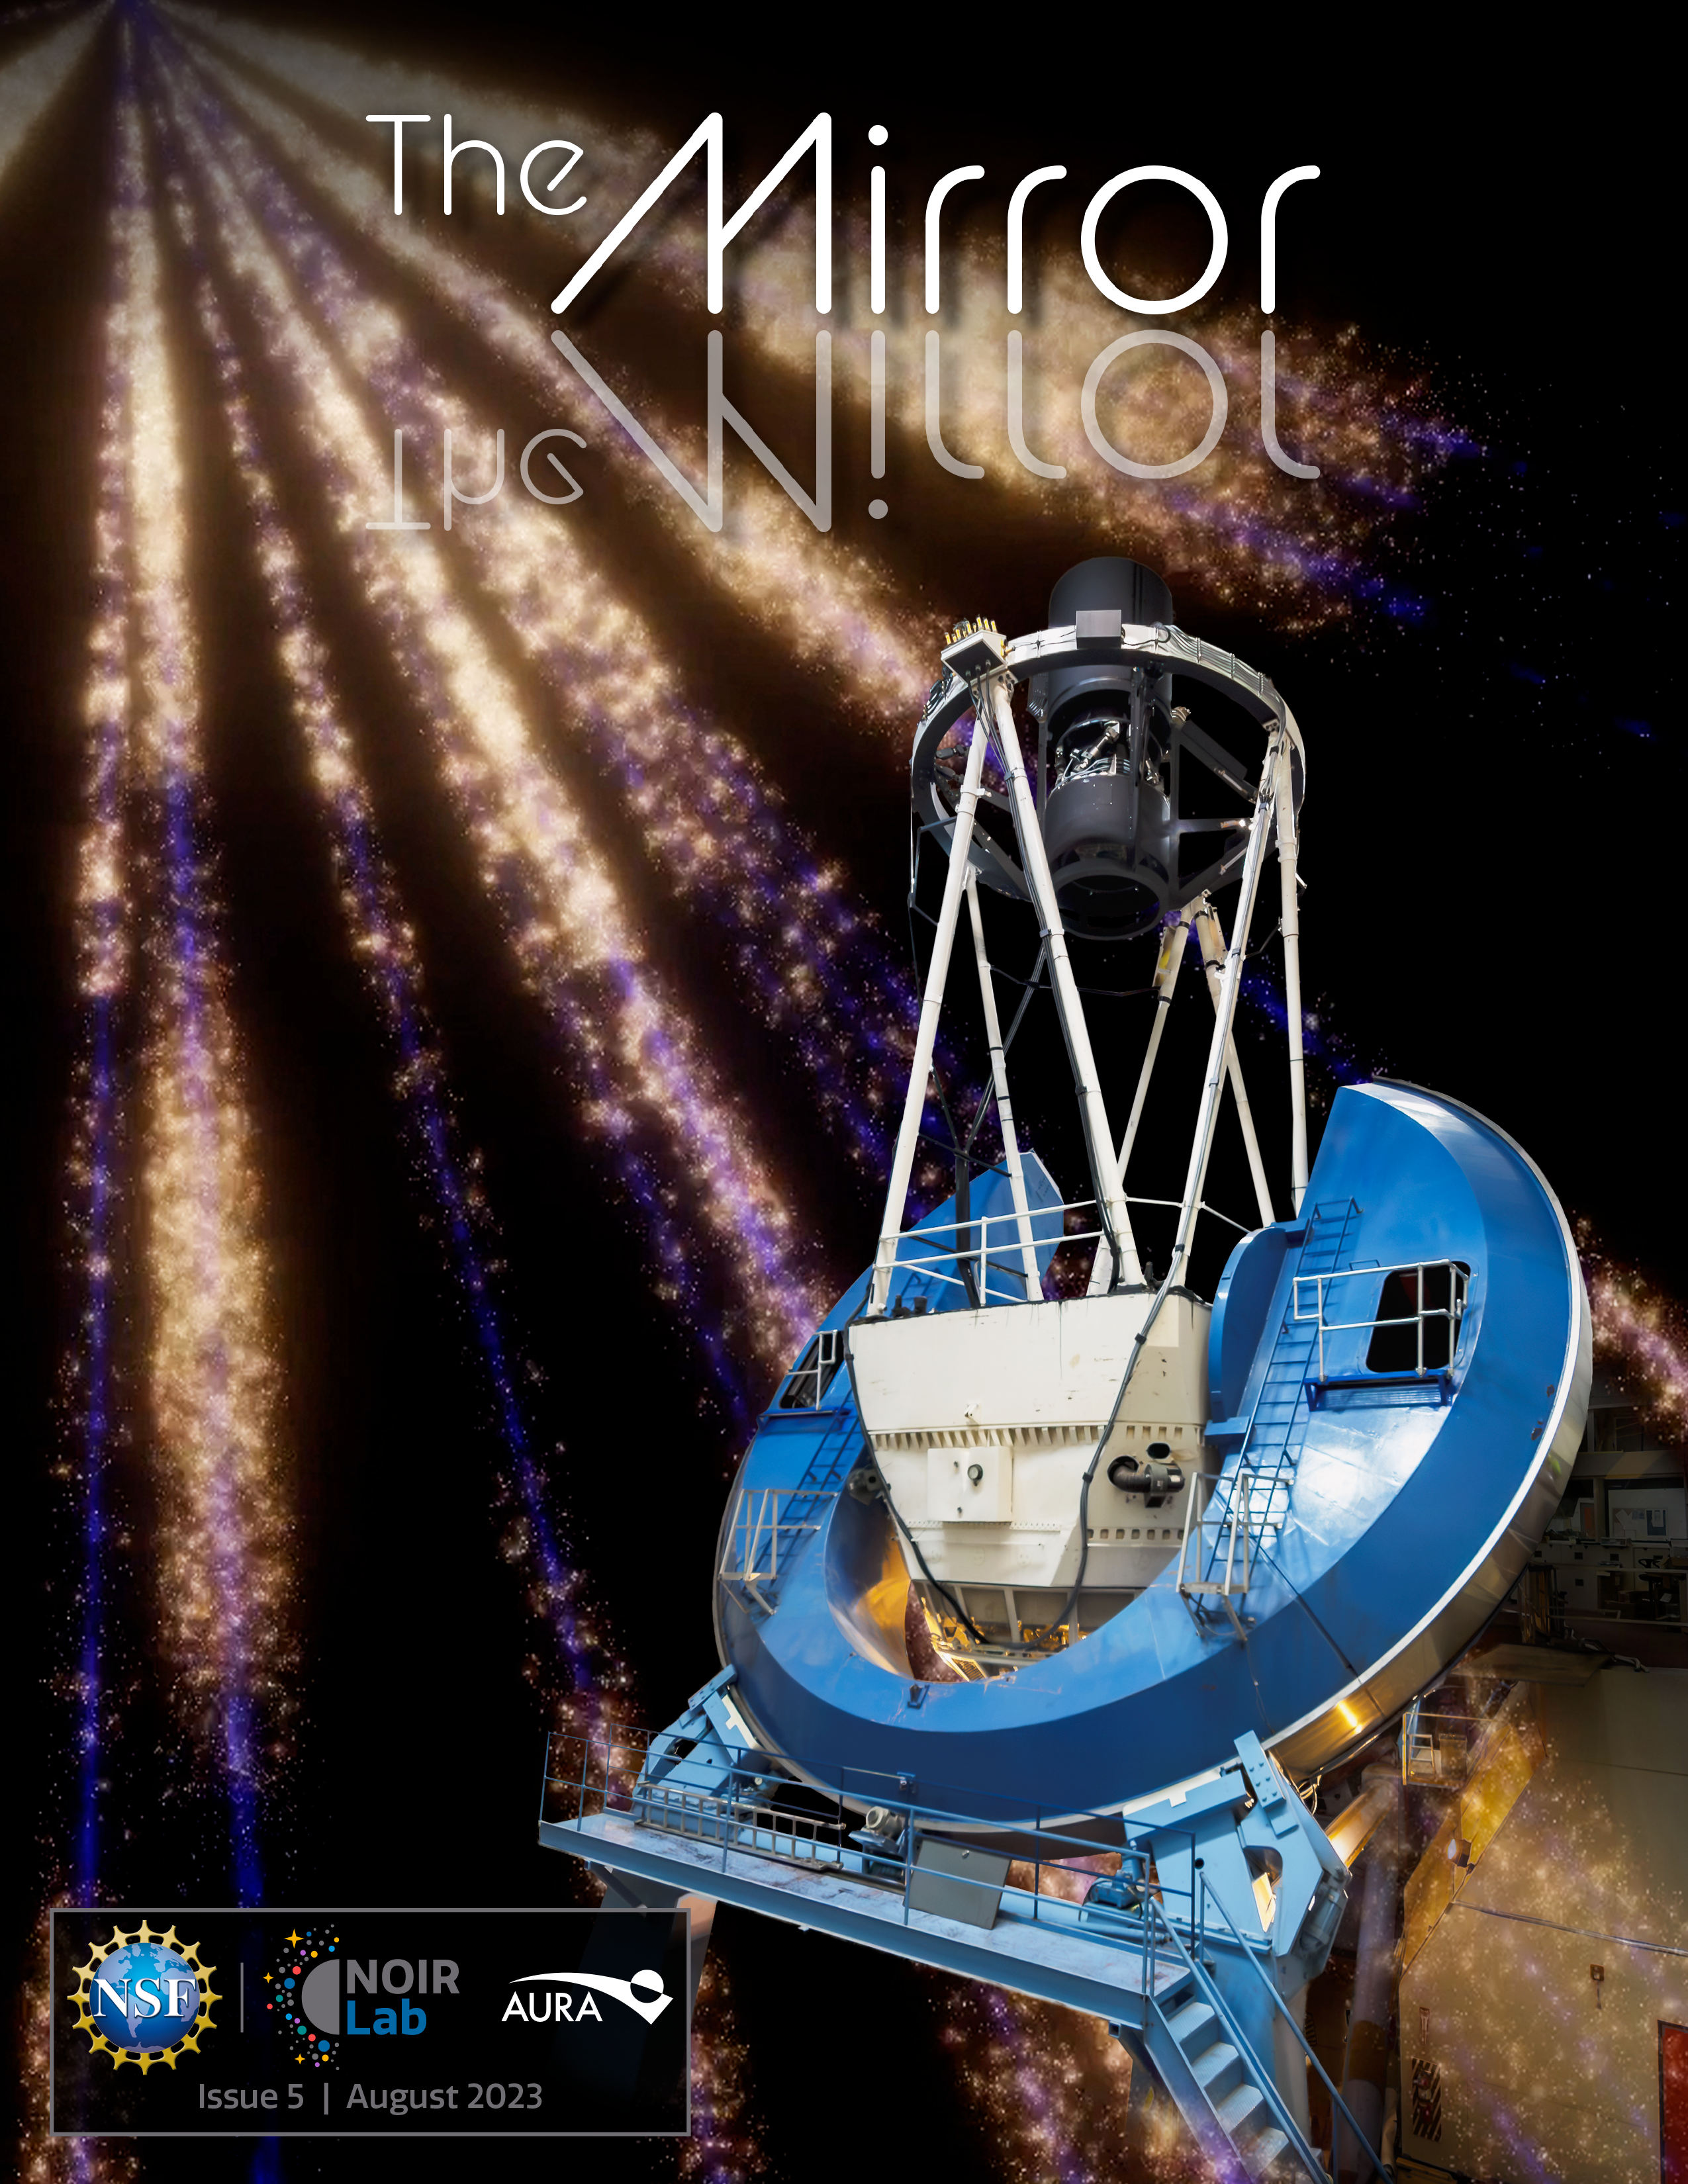

The fifth (August 2023) edition of The NOIRLab Mirror newsletter.

Credit: NOIRLab